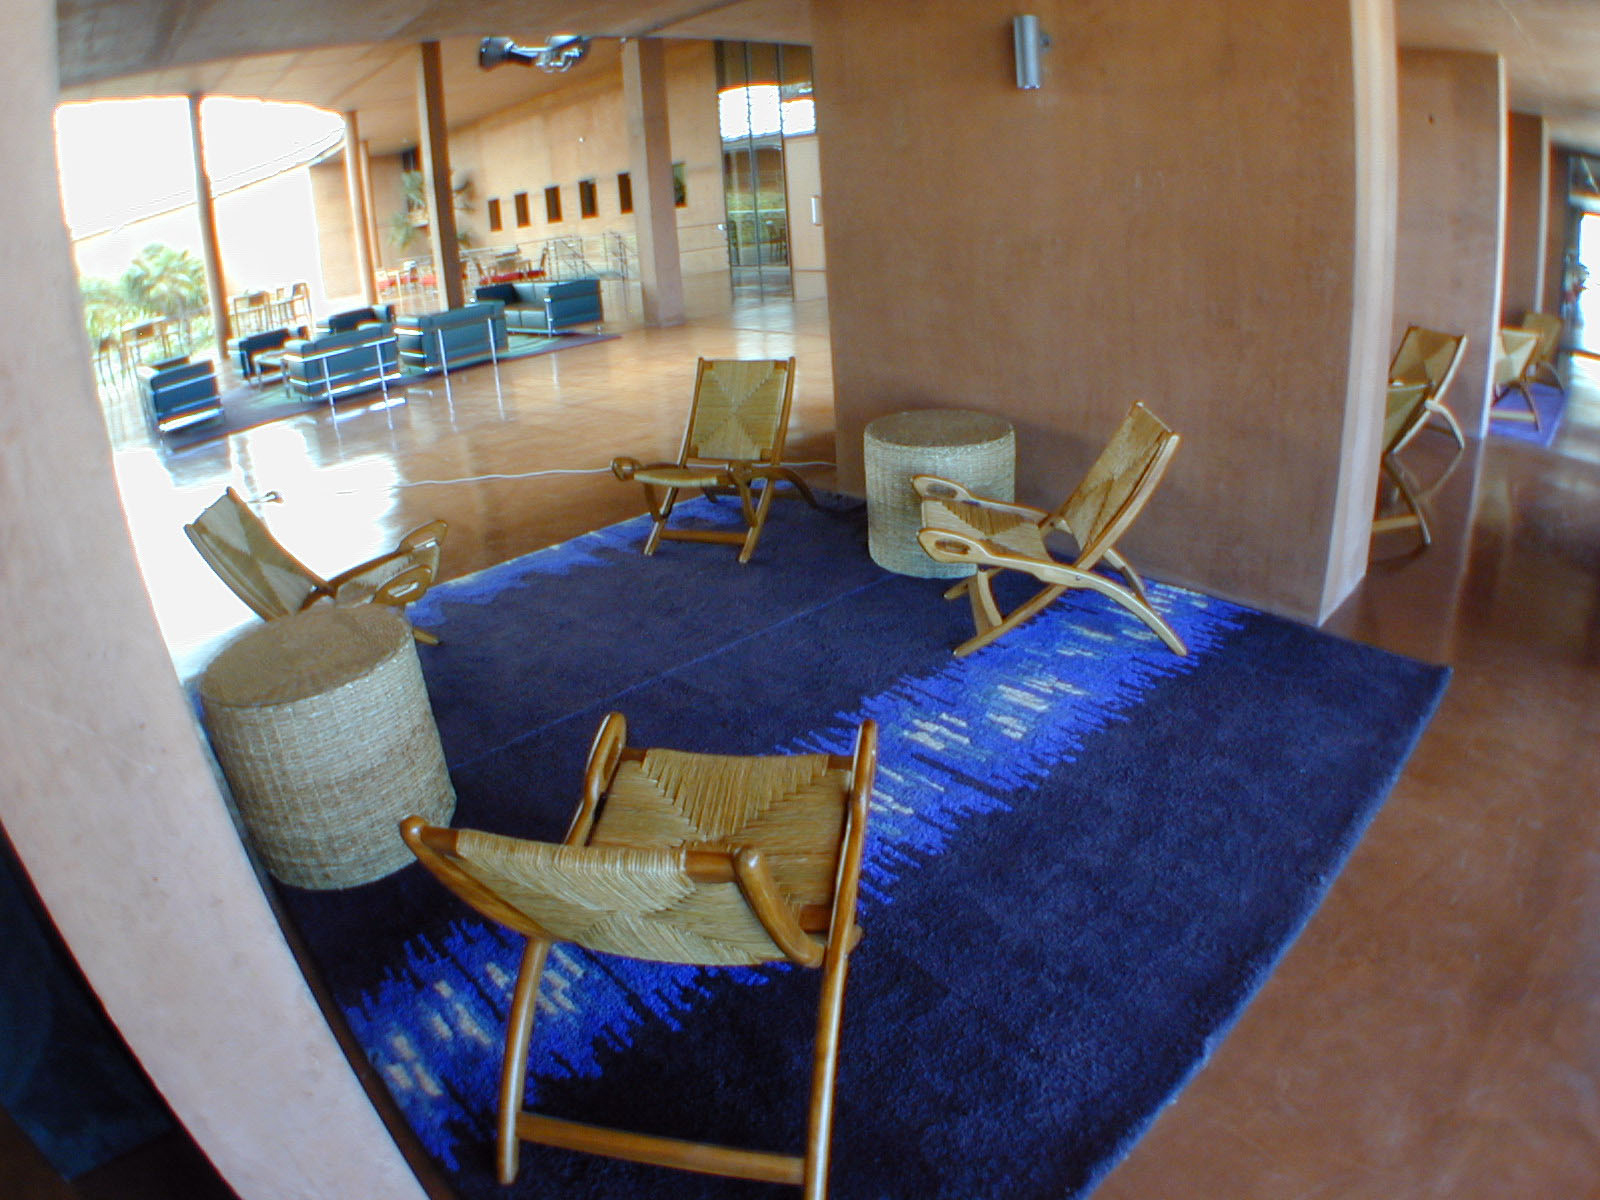

The Paranal Residencia

A small rug at the Paranal residencia reproduces the Fourier Transform of the first interferometric measurement obtained at Paranal on the bright star Sirius. Compare with ESO Press Photo eso0111 showing the original data.

Credit: ESO/M.Tarenghi